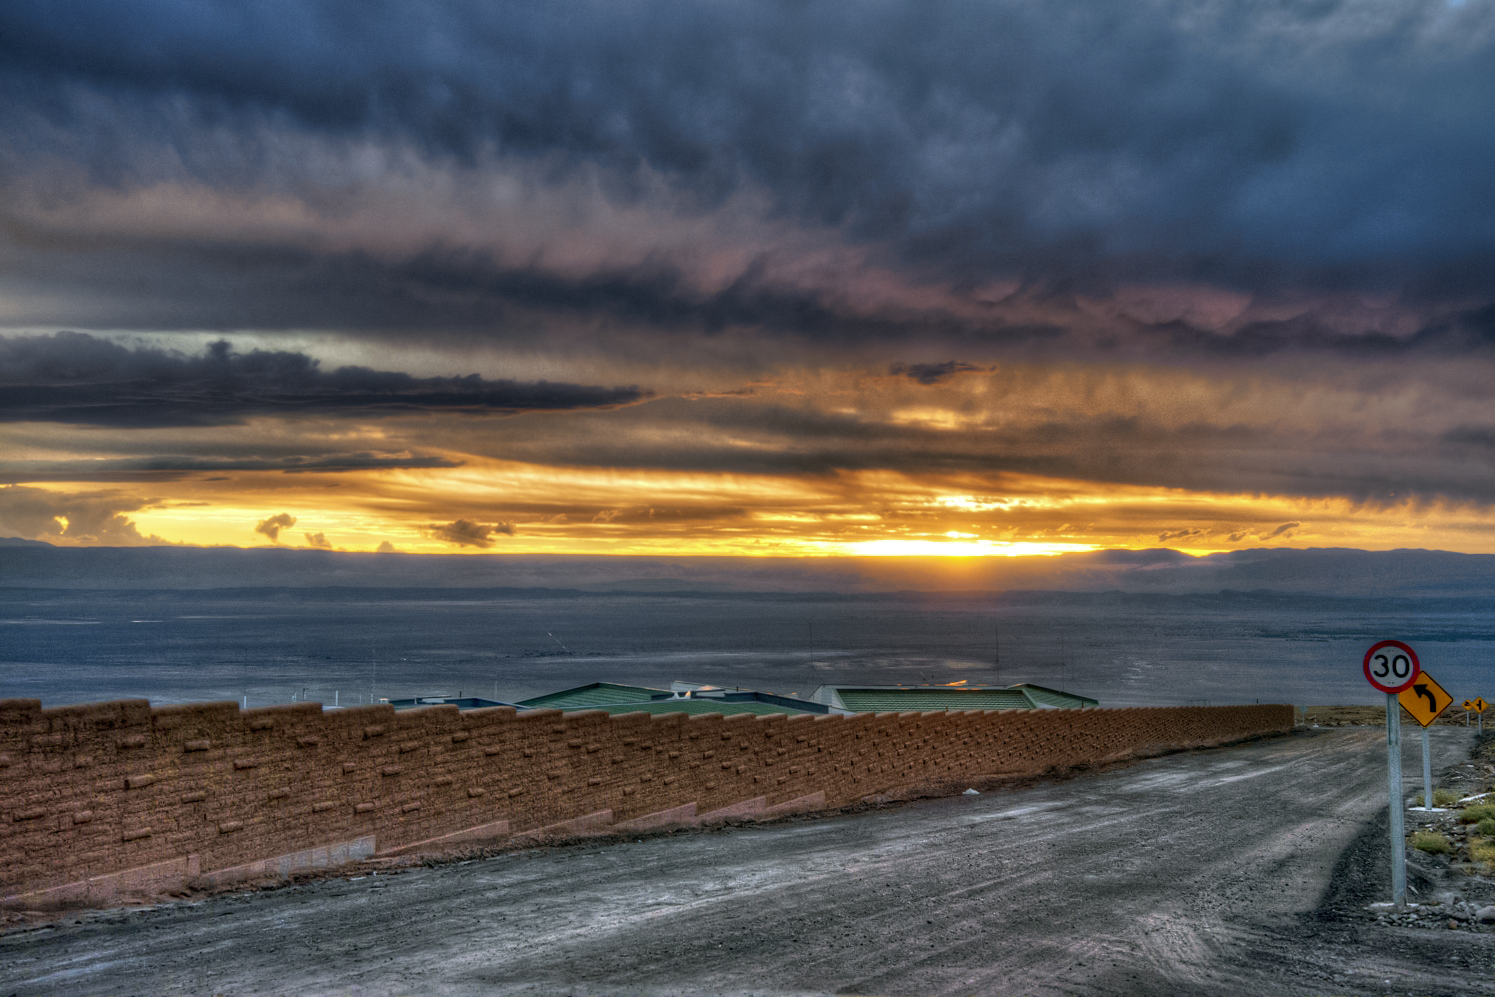

Sunset at ALMA's Operations Support Facility

An amazing red sun is setting at the Operations Support Facility (OSF) of the Atacama Large Millimeter/submillimeter Array (ALMA). In contrast to the observatory itself, OSF is located only at an altitude of 2900 metres, which makes it easier for the personal to work.

Credit: J. Velásquez/ESO